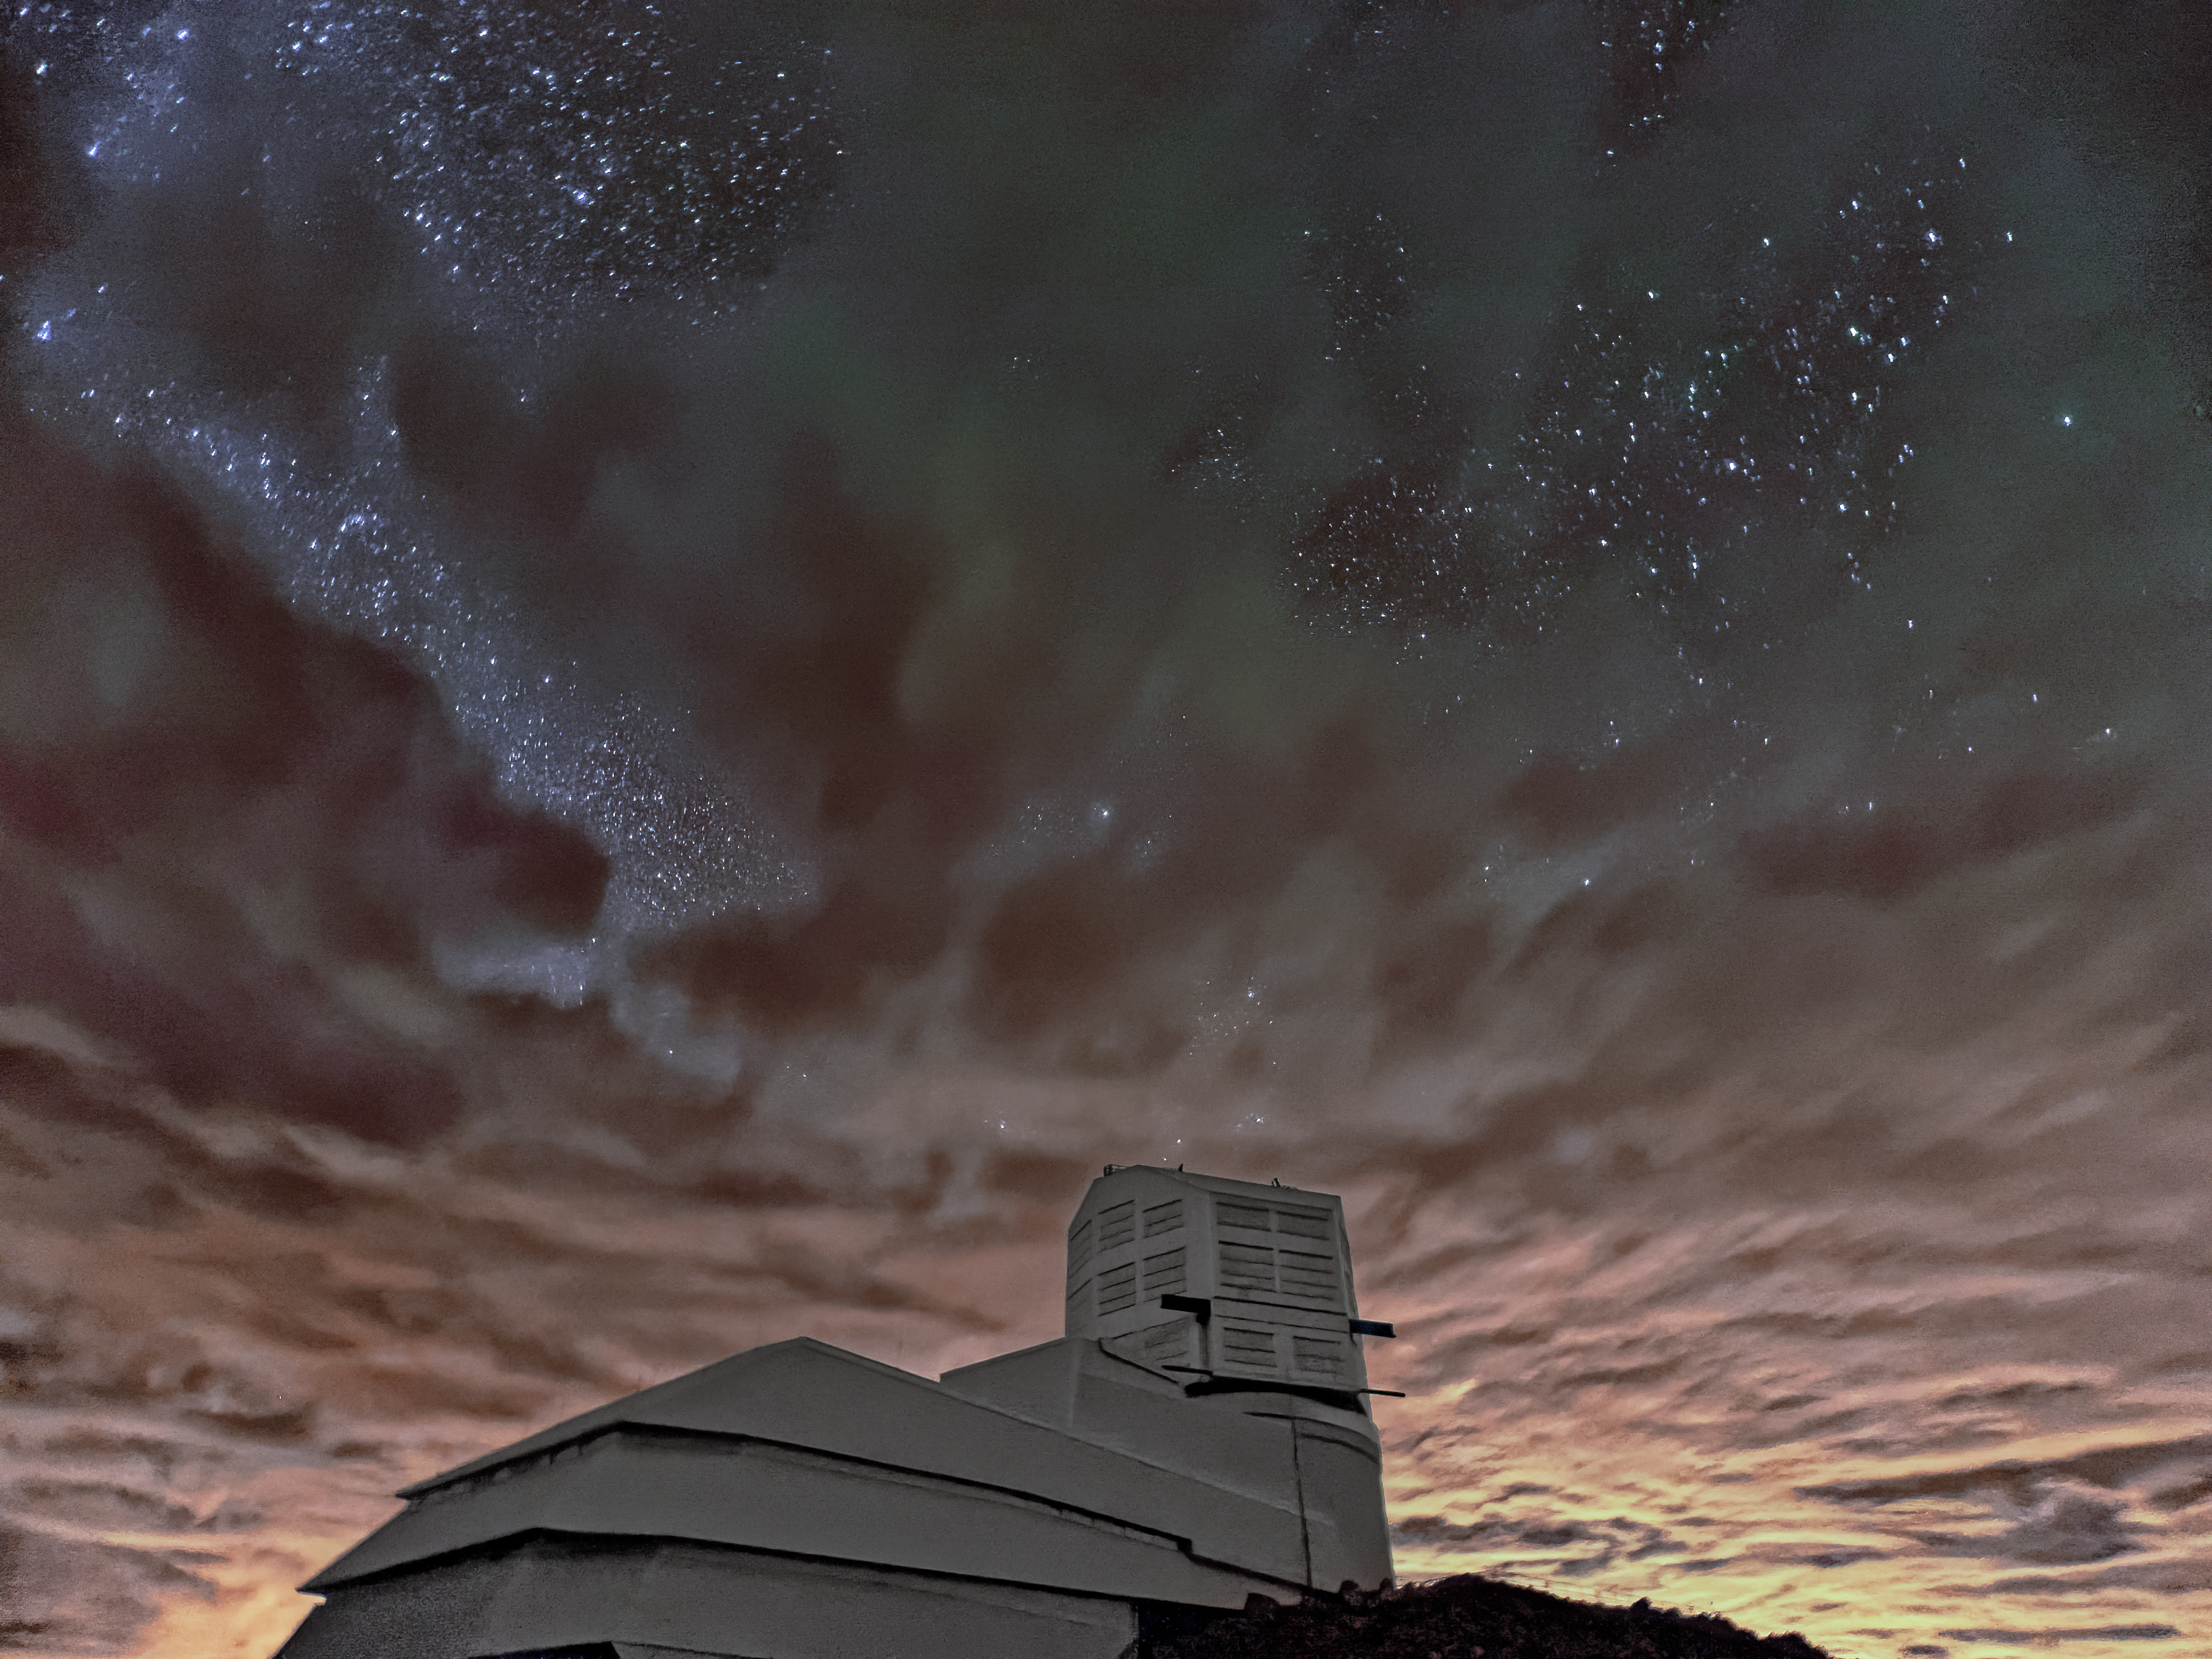

Sunset on Cerro Pachón

Stars peek through the clouds in this sunset image captured of NSF-DOE Vera C. Rubin Observatory on Cerro Pachón.

Credit: NSF–DOE Vera C. Rubin Observatory/NOIRLab/SLAC/AURA/W. O'Mullane